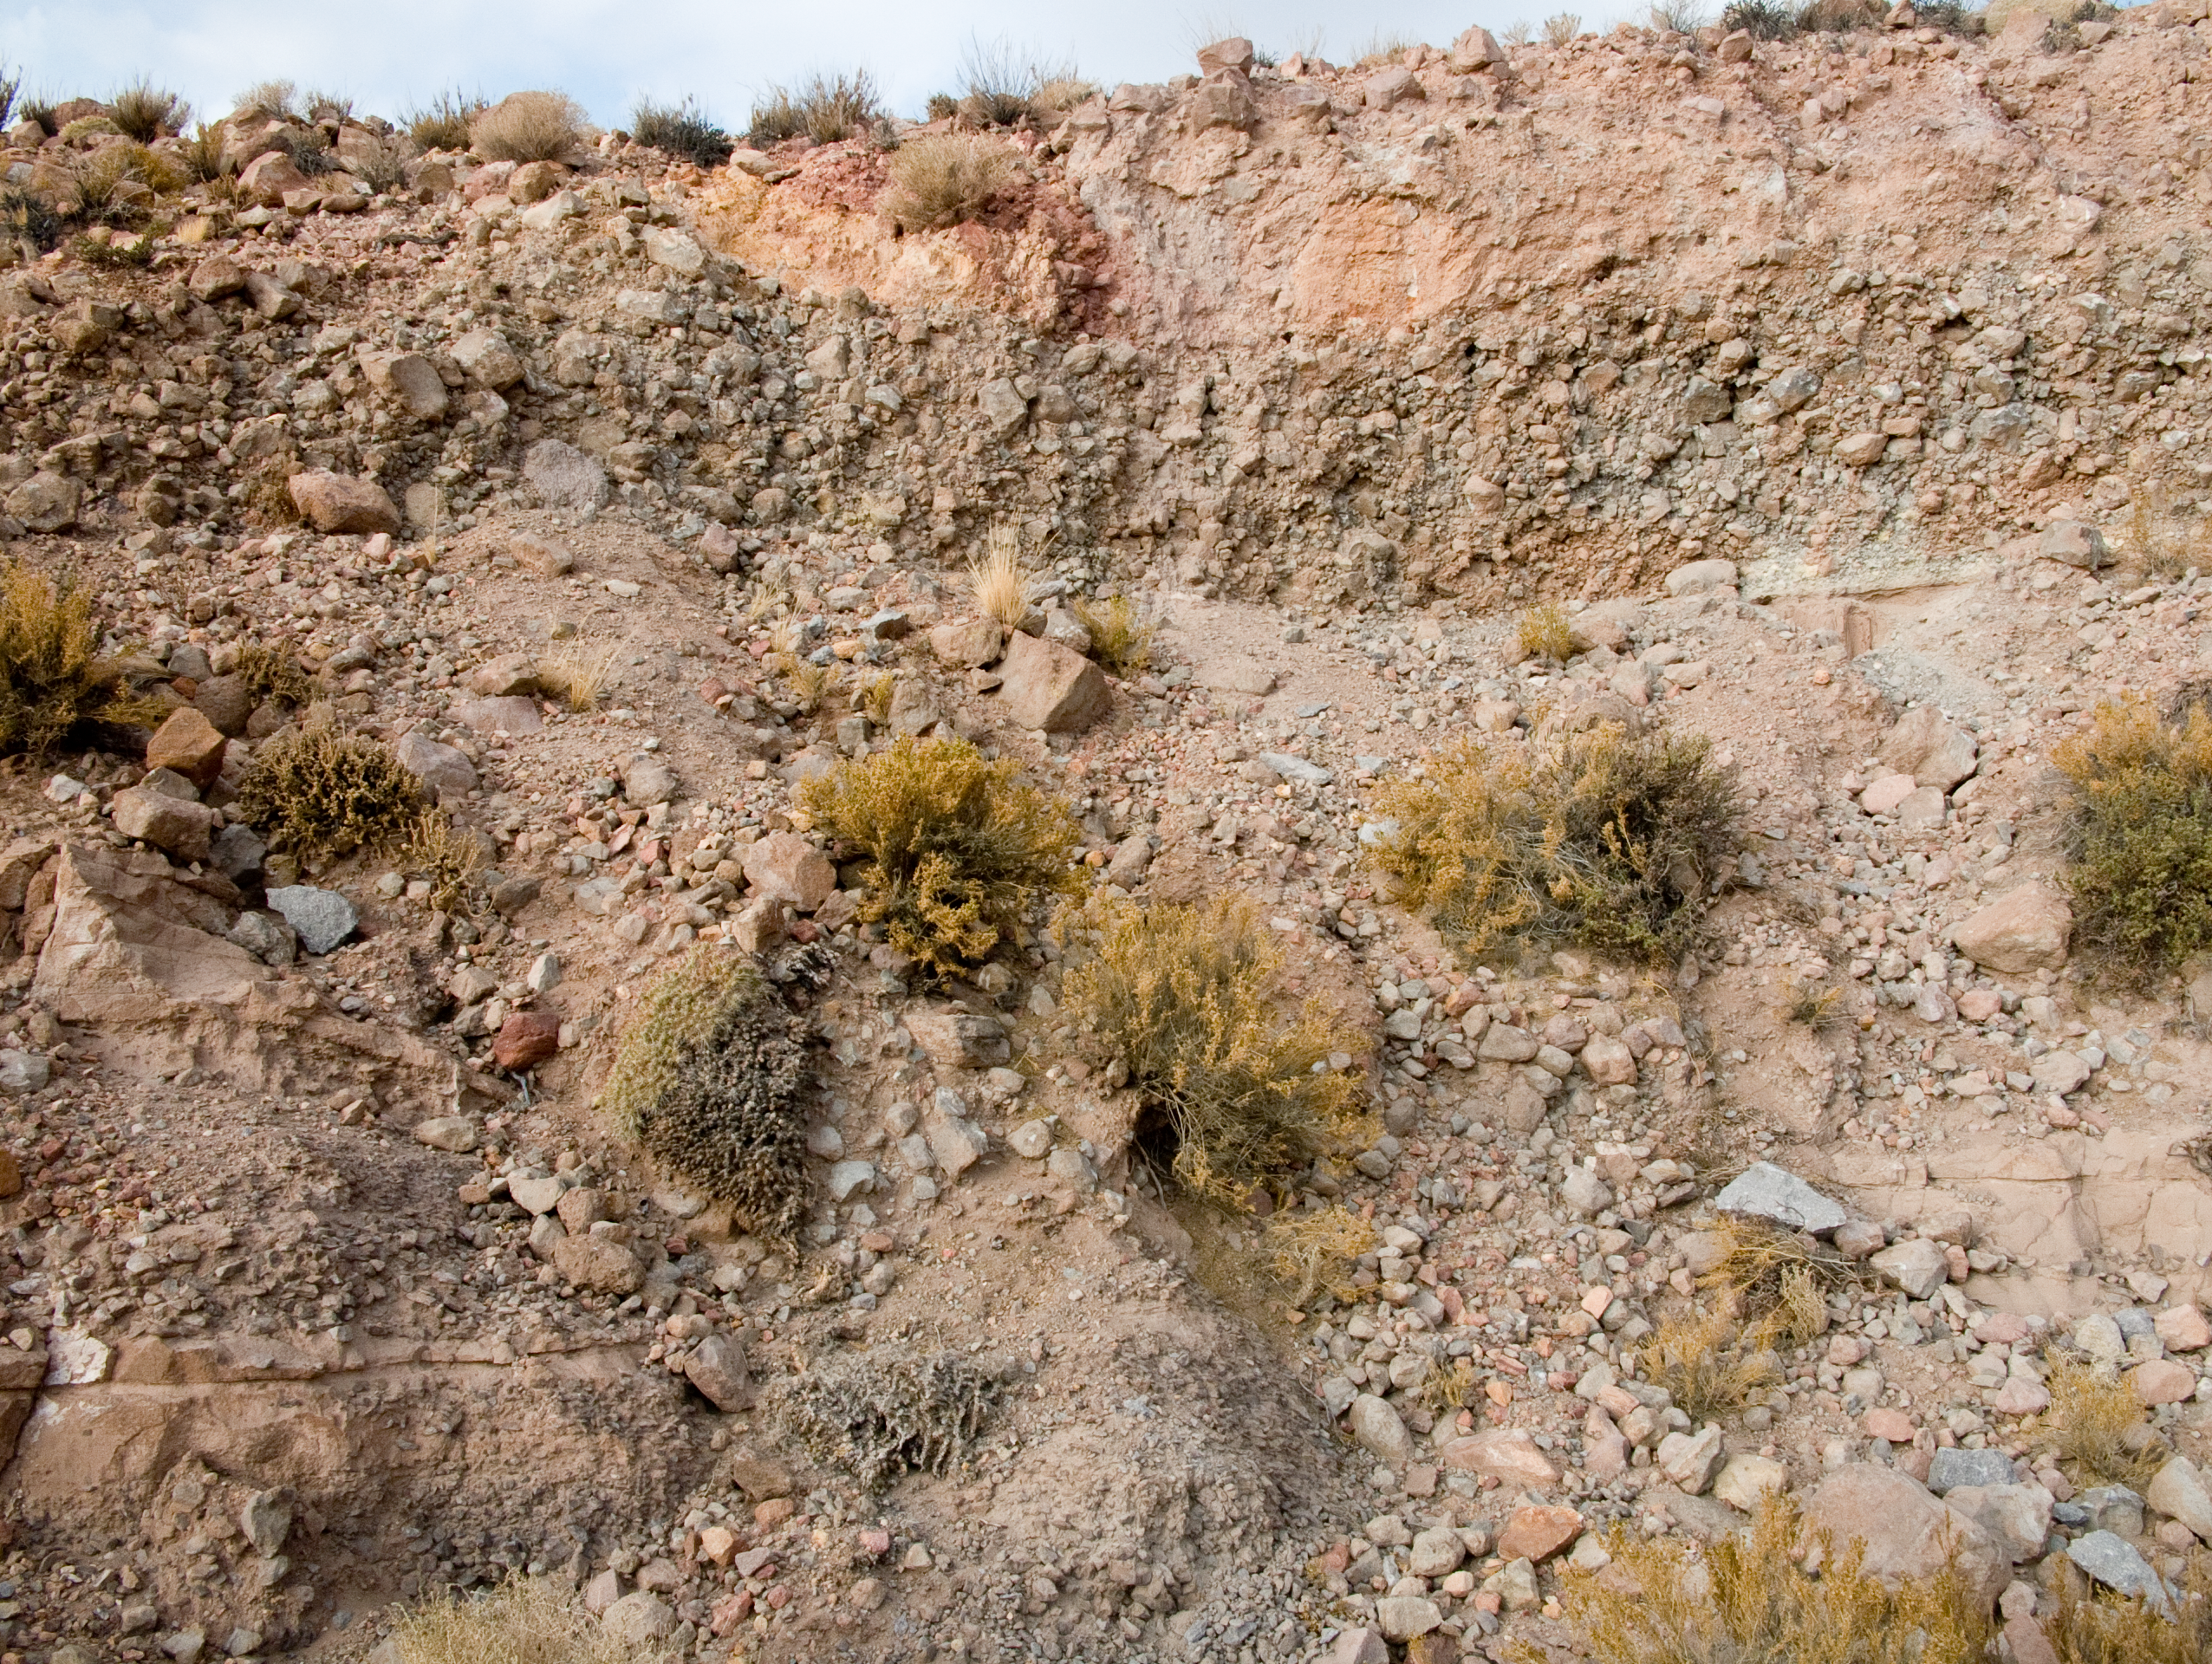

Flora and terrain at the ALMA site

Detail of the terrain at one side of the road to the Chajnantor plateau, the home of ALMA, the Atacama Large Millimeter/submillimeter Array. The grey-reddish colour characterises the volcanic terrain, formed by pyroclastic sediments. The little bushes in the picture are an example of the desert scrub, that grows between 3000 and 4000 m altitude. The ALMA Project is strongly committed to the protection of the historical and environmental heritage of this unique area of the II Region of Chile.

Credit: ALMA (ESO/NAOJ/NRAO)